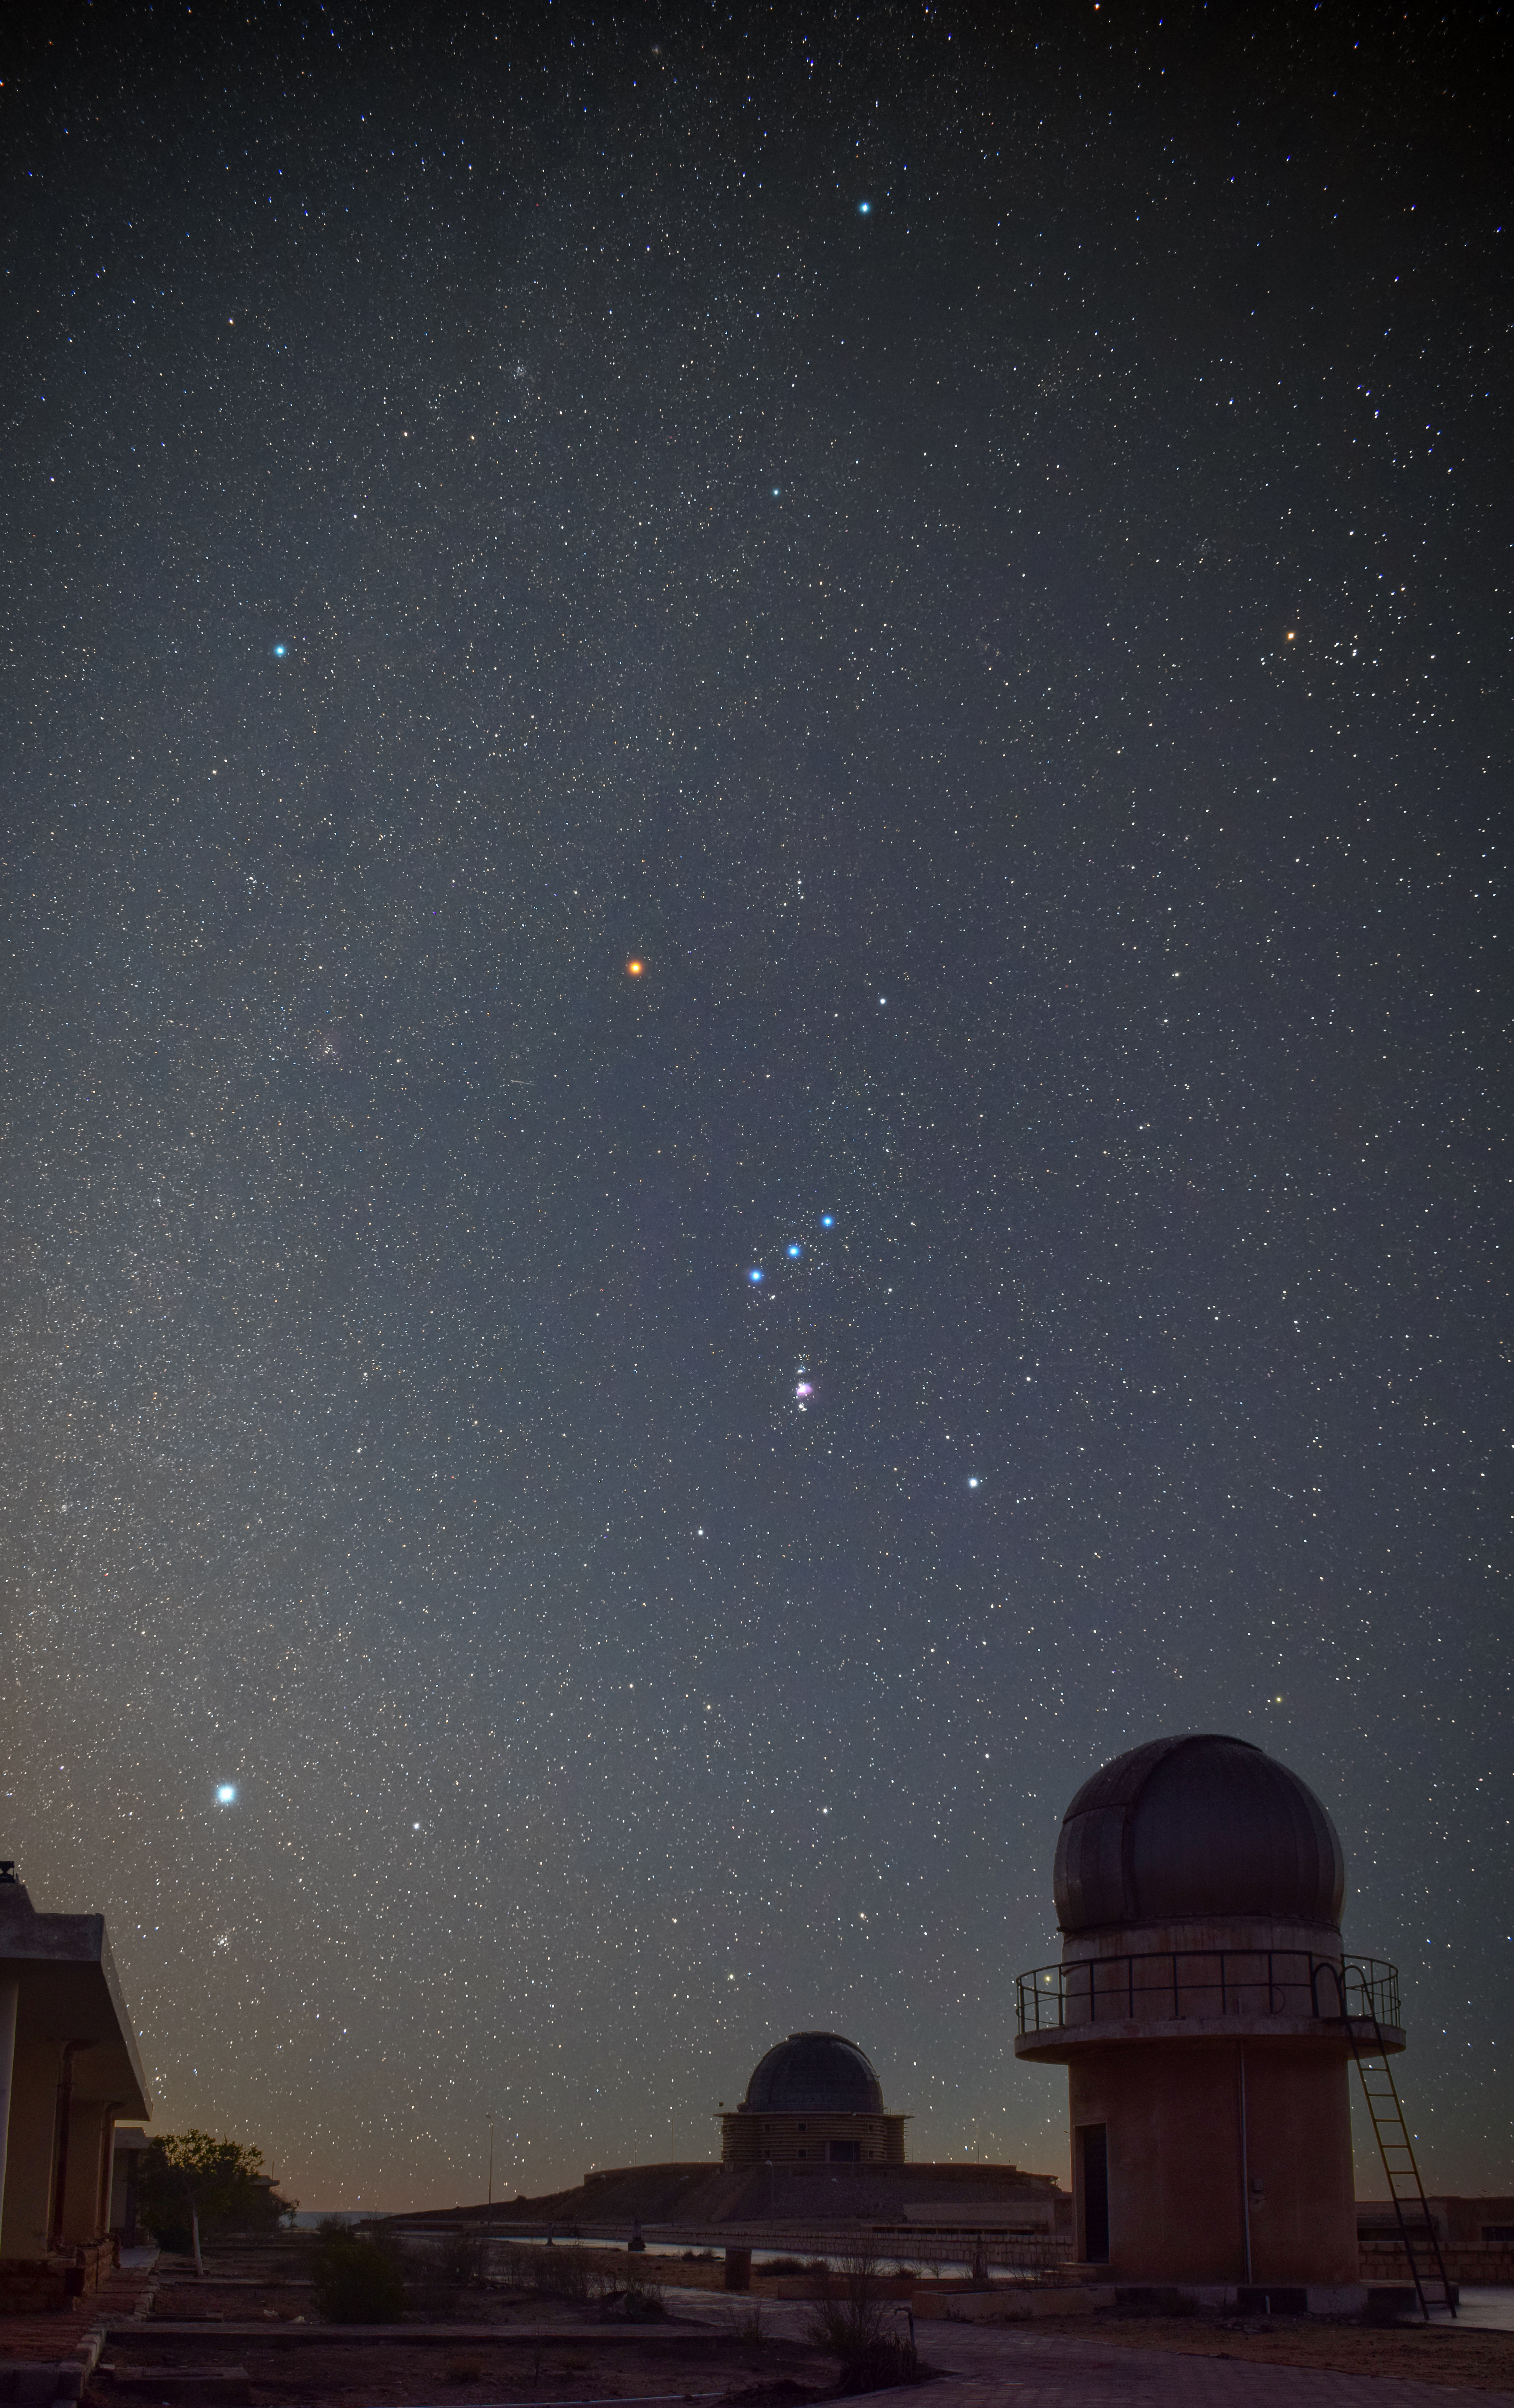

Winter Constellations

Image title: Winter Constellations
Author: Mohamed Aboushelib
Country: Egypt

Taken from the Kottamia Astronomical Observatory, Cairo, Egypt, in December 2021, this image shows a few prominent winter constellations of the northern sky above the largest telescope in North Africa.

The photograph depicts the constellation of Orion (prominently in the middle of the image) with its belt of stars pointing up to Aldebaran in Taurus and down to Sirius in Canis Major. Aldebaran is a reddish star that we see in front of the open star cluster of the Hyades (at the upper right edge of the image), which is the face of Taurus, the bull. The bright white star is Sirius, the brightest star in the night sky. Its Greek name (Seirios) means “the burner” and can be understood metaphorically as “the brightest”.

This constellation has been represented in a variety of different cultures from all over the world. The ancient Egyptian religion also associates the constellation of Orion with a male figure, namely the god Osiris. It is told that Osiris was murdered by his envious brother Seth, who then dismembered the body and scattered the pieces all over the land. Fortunately, Osiris’s sister-wife Aset (Greek: Isis) is the most powerful sorceress and protective mother goddess. She collected the pieces, put them back together and breathed life back into the god. Aset is seen in the star pattern around the bright star Sirius at the bottom of the photograph. The Egyptian name for Sirius (and adjacent areas) is Sopdet (Greek: Sothis). The heliacal rise of Sirius in summer was a harbinger of the Egyptian new year.

Going north, we can spot a bluish star. This is Alhena, one of the stars in the feet of the zodiacal constellation Gemini, the twins, whose bright head stars would be beyond the upper left edge of the photograph. In the top centre we can see the star Elnath, in the constellation of Auriga, the charioteer. It is associated with Erichthonius, a hero of Greek mythology believed to be the inventor of the four-horse chariot. This same star is also considered the tip of the upper horn of Taurus, the bull. In Greek mythology Taurus is associated with the god Zeus who had sent him to rob a princess. It is commonly known that this Greek story was invented in order to include the Babylonian constellation in Greek mythology. In the Mesopotamian Gilgamesh saga, which is one of the oldest pieces of literature that we know (being traced back to the 3rd millennium), Taurus is the bull of heaven, sent by a jealous goddess and defeated by the king of Uruk to save his people. In the sky it harbours several interesting astronomical objects.

Also see image in Zenodo: https://doi.org/10.5281/zenodo.7425288

Credit: Mohamed Aboushelib/IAU OAE